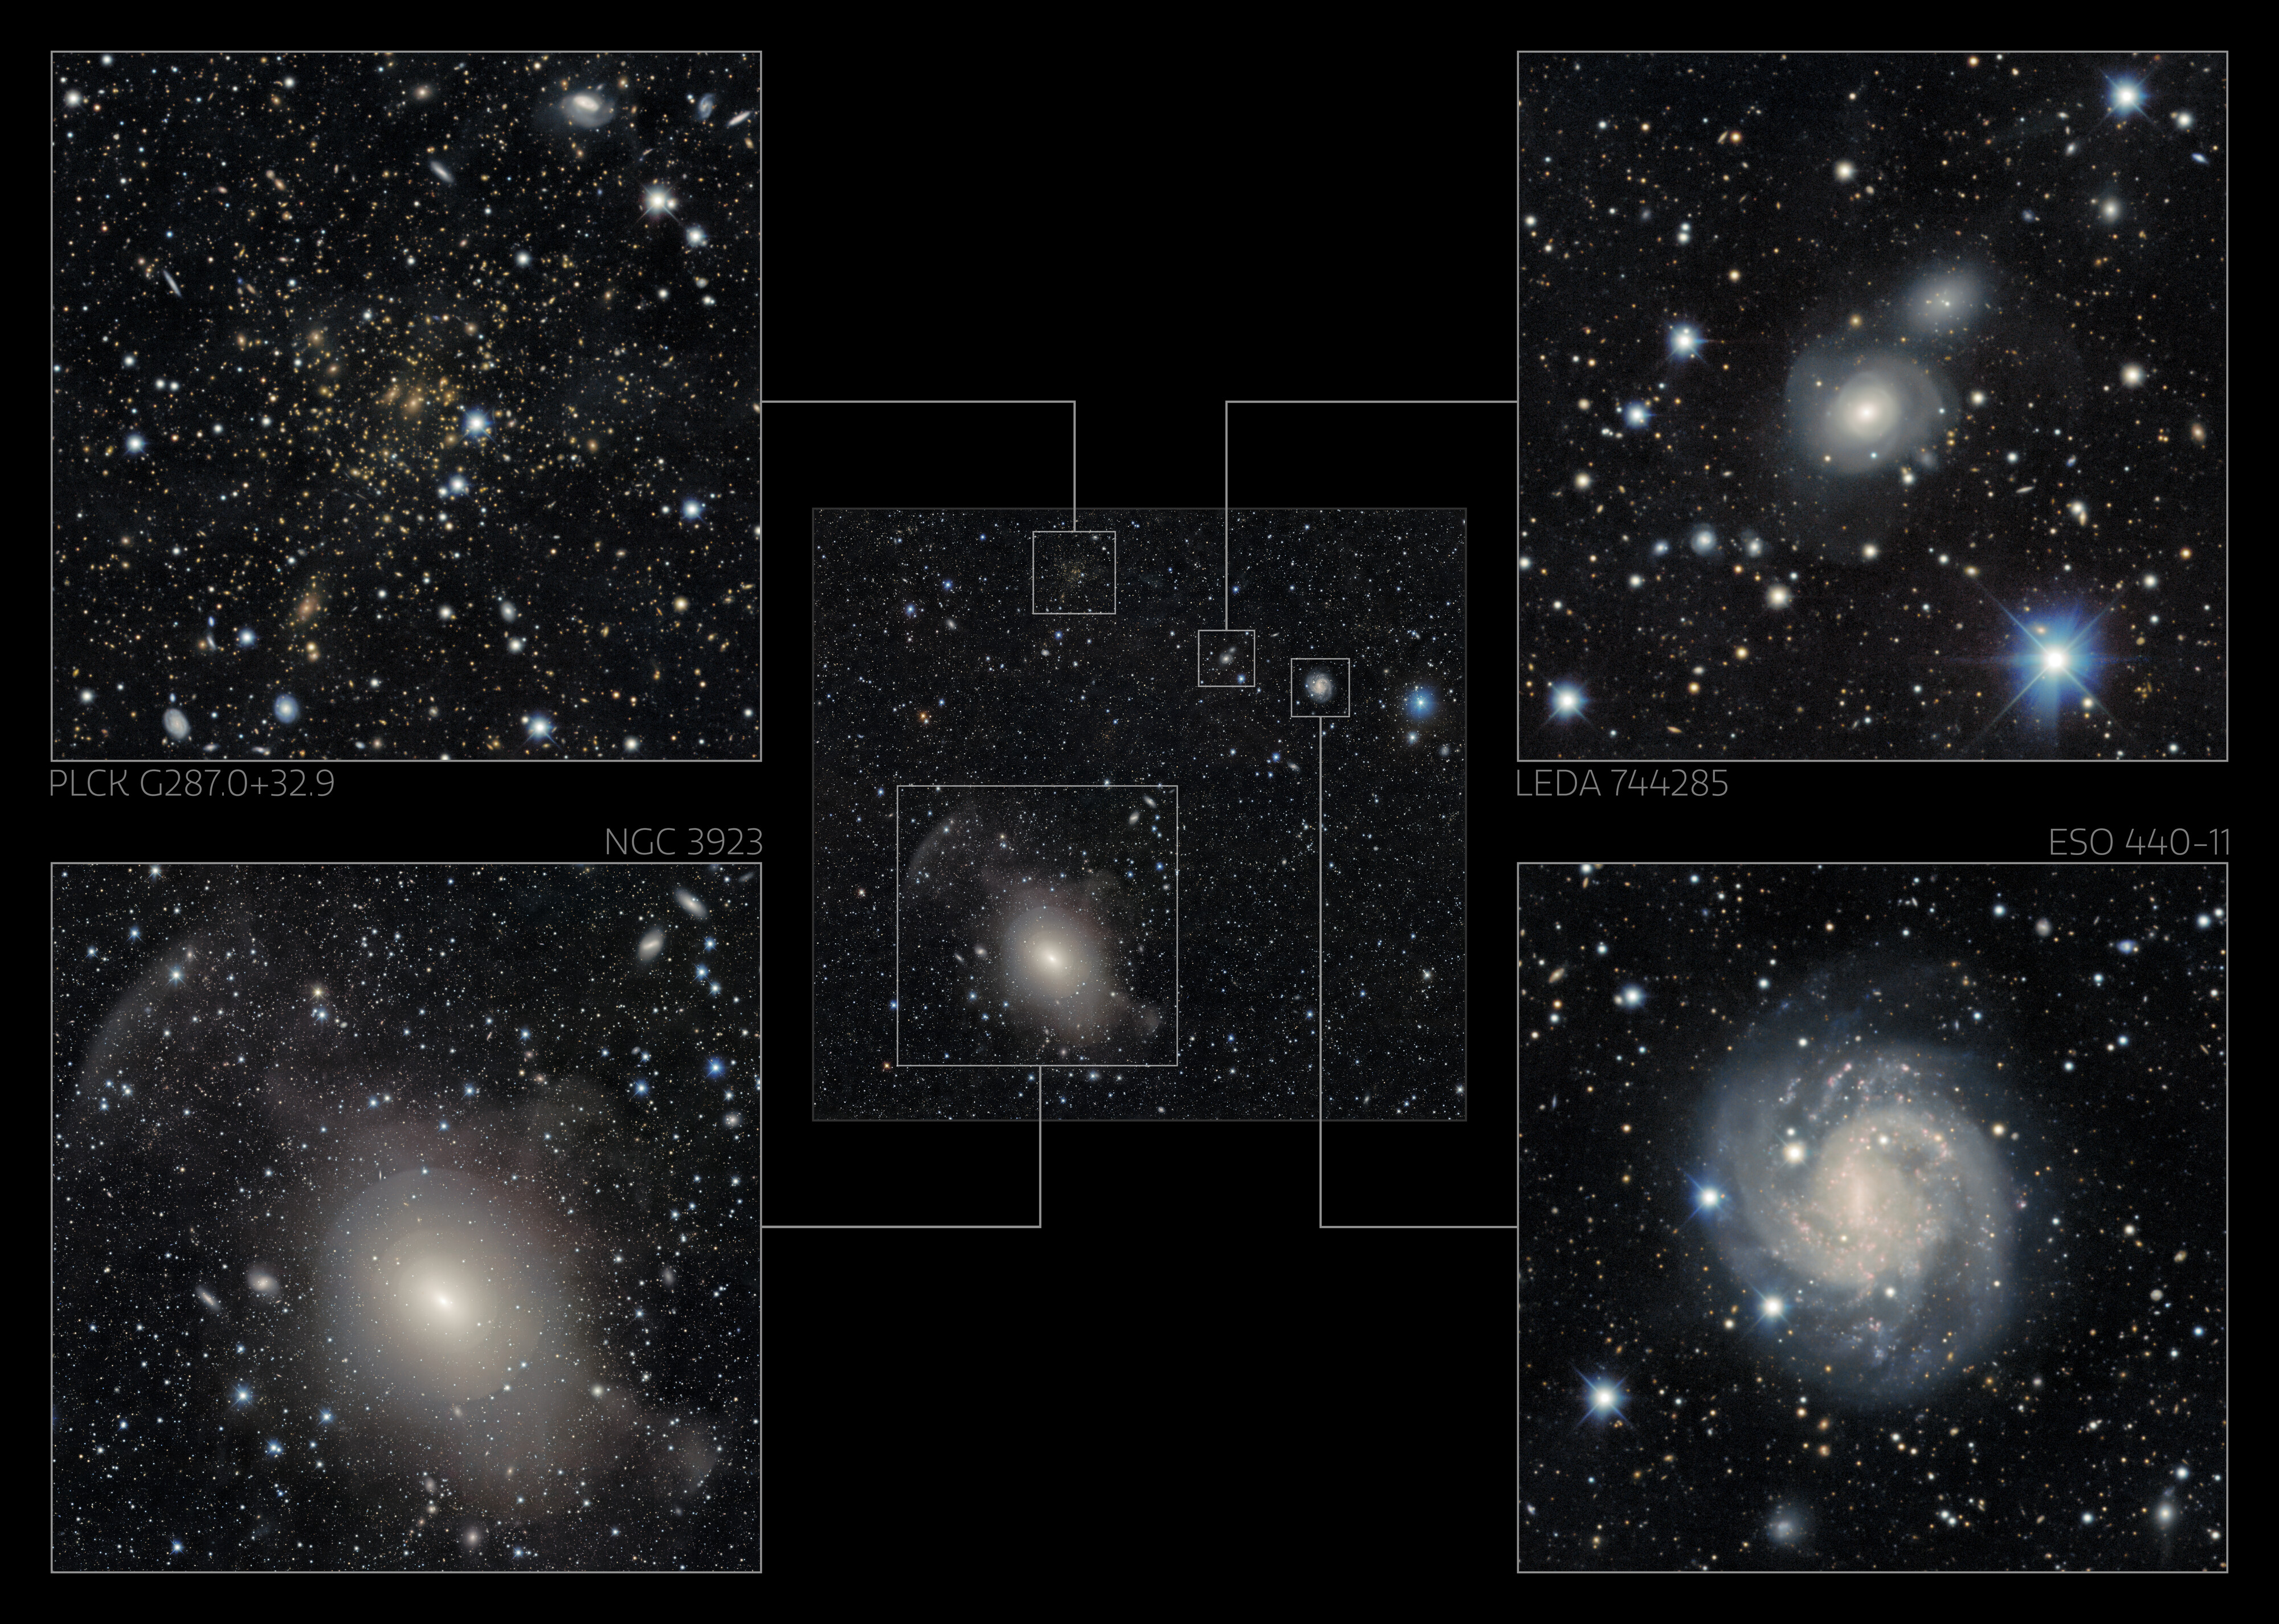

Excerpts of NGC 3923 Main Image

Excerpts of the galaxy-rich image showcasing NGC 3923 taken by the US Department of Energy’s (DOE) Dark Energy Camera mounted on the National Science Foundation’s (NSF) Víctor M. Blanco 4-meter Telescope at Cerro Tololo Inter-American Observatory in Chile, a Program of NSF NOIRLab.

Credit: DESI Legacy Imaging Surveys/LBNL/DOE & KPNO/CTIO/NOIRLab/NSF/AURAImage processing: T.A. Rector (University of Alaska Anchorage/NSF NOIRLab), M. Zamani (NSF NOIRLab), R. Colombari (NSF NOIRLab) & D. de Martin (NSF NOIRLab)